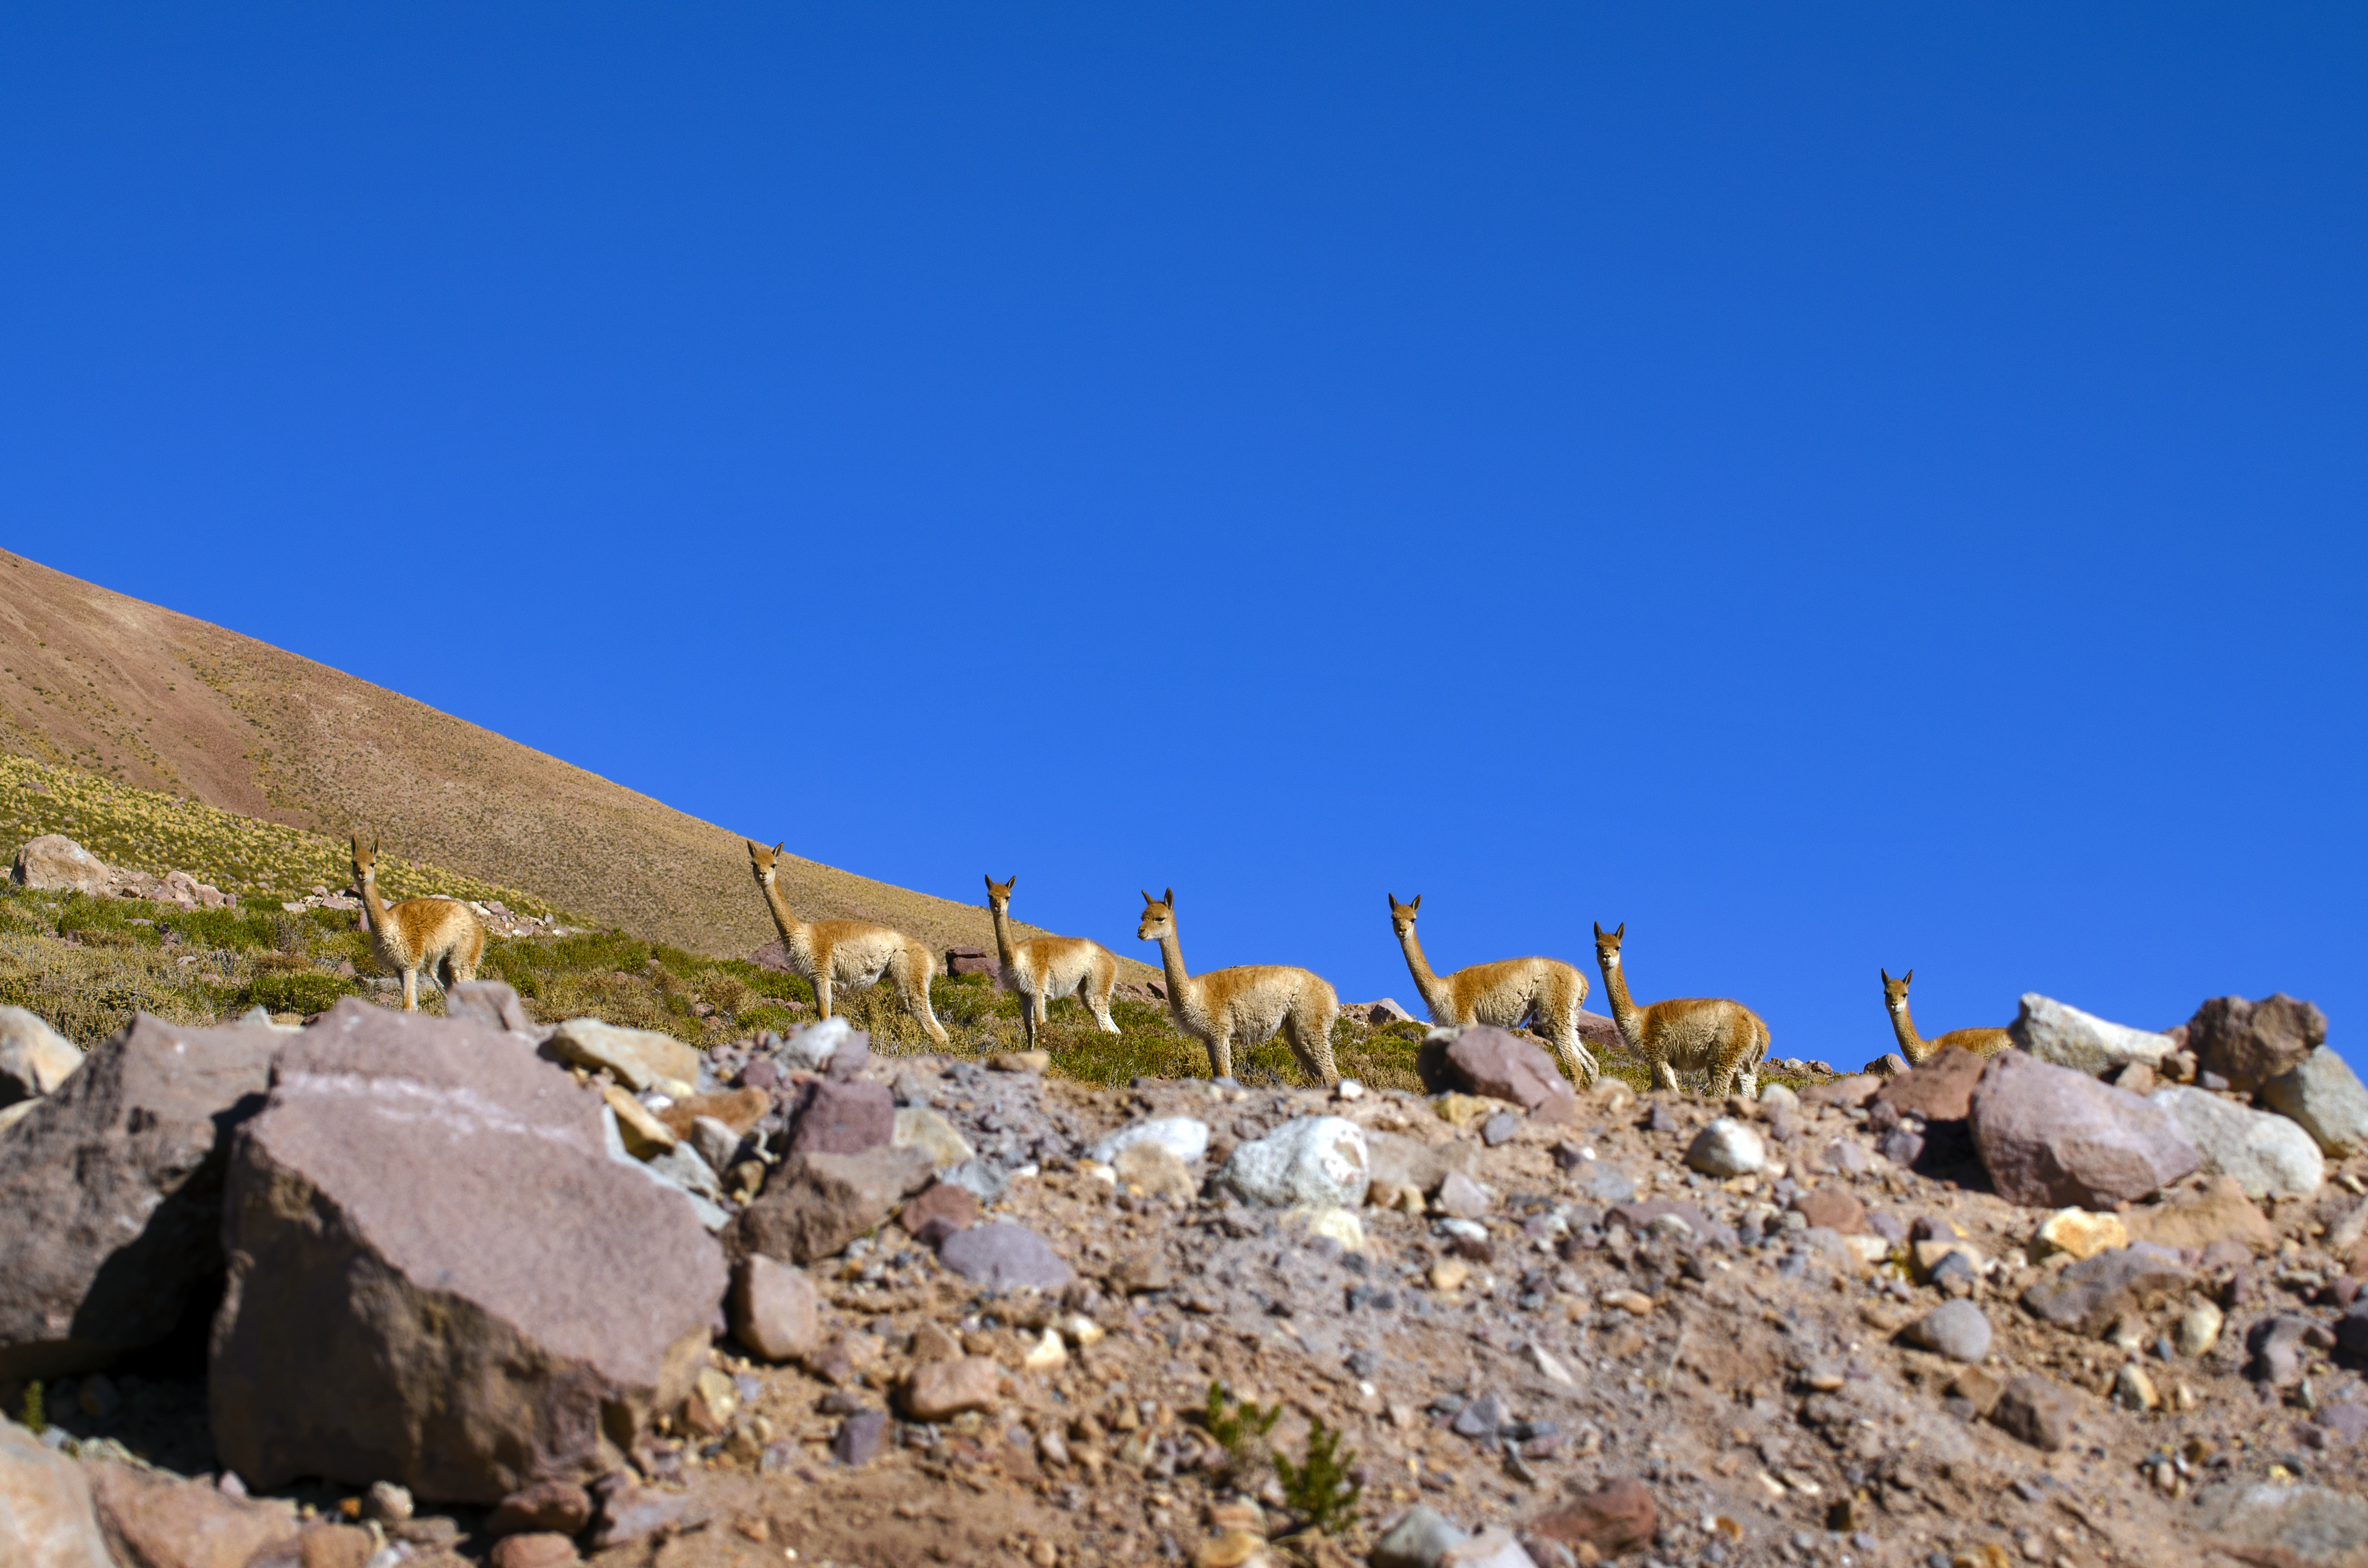

Fauna in Chile

Vicuñas are a common sight around the ALMA observatory.

Credit: S. Otarola/ESO